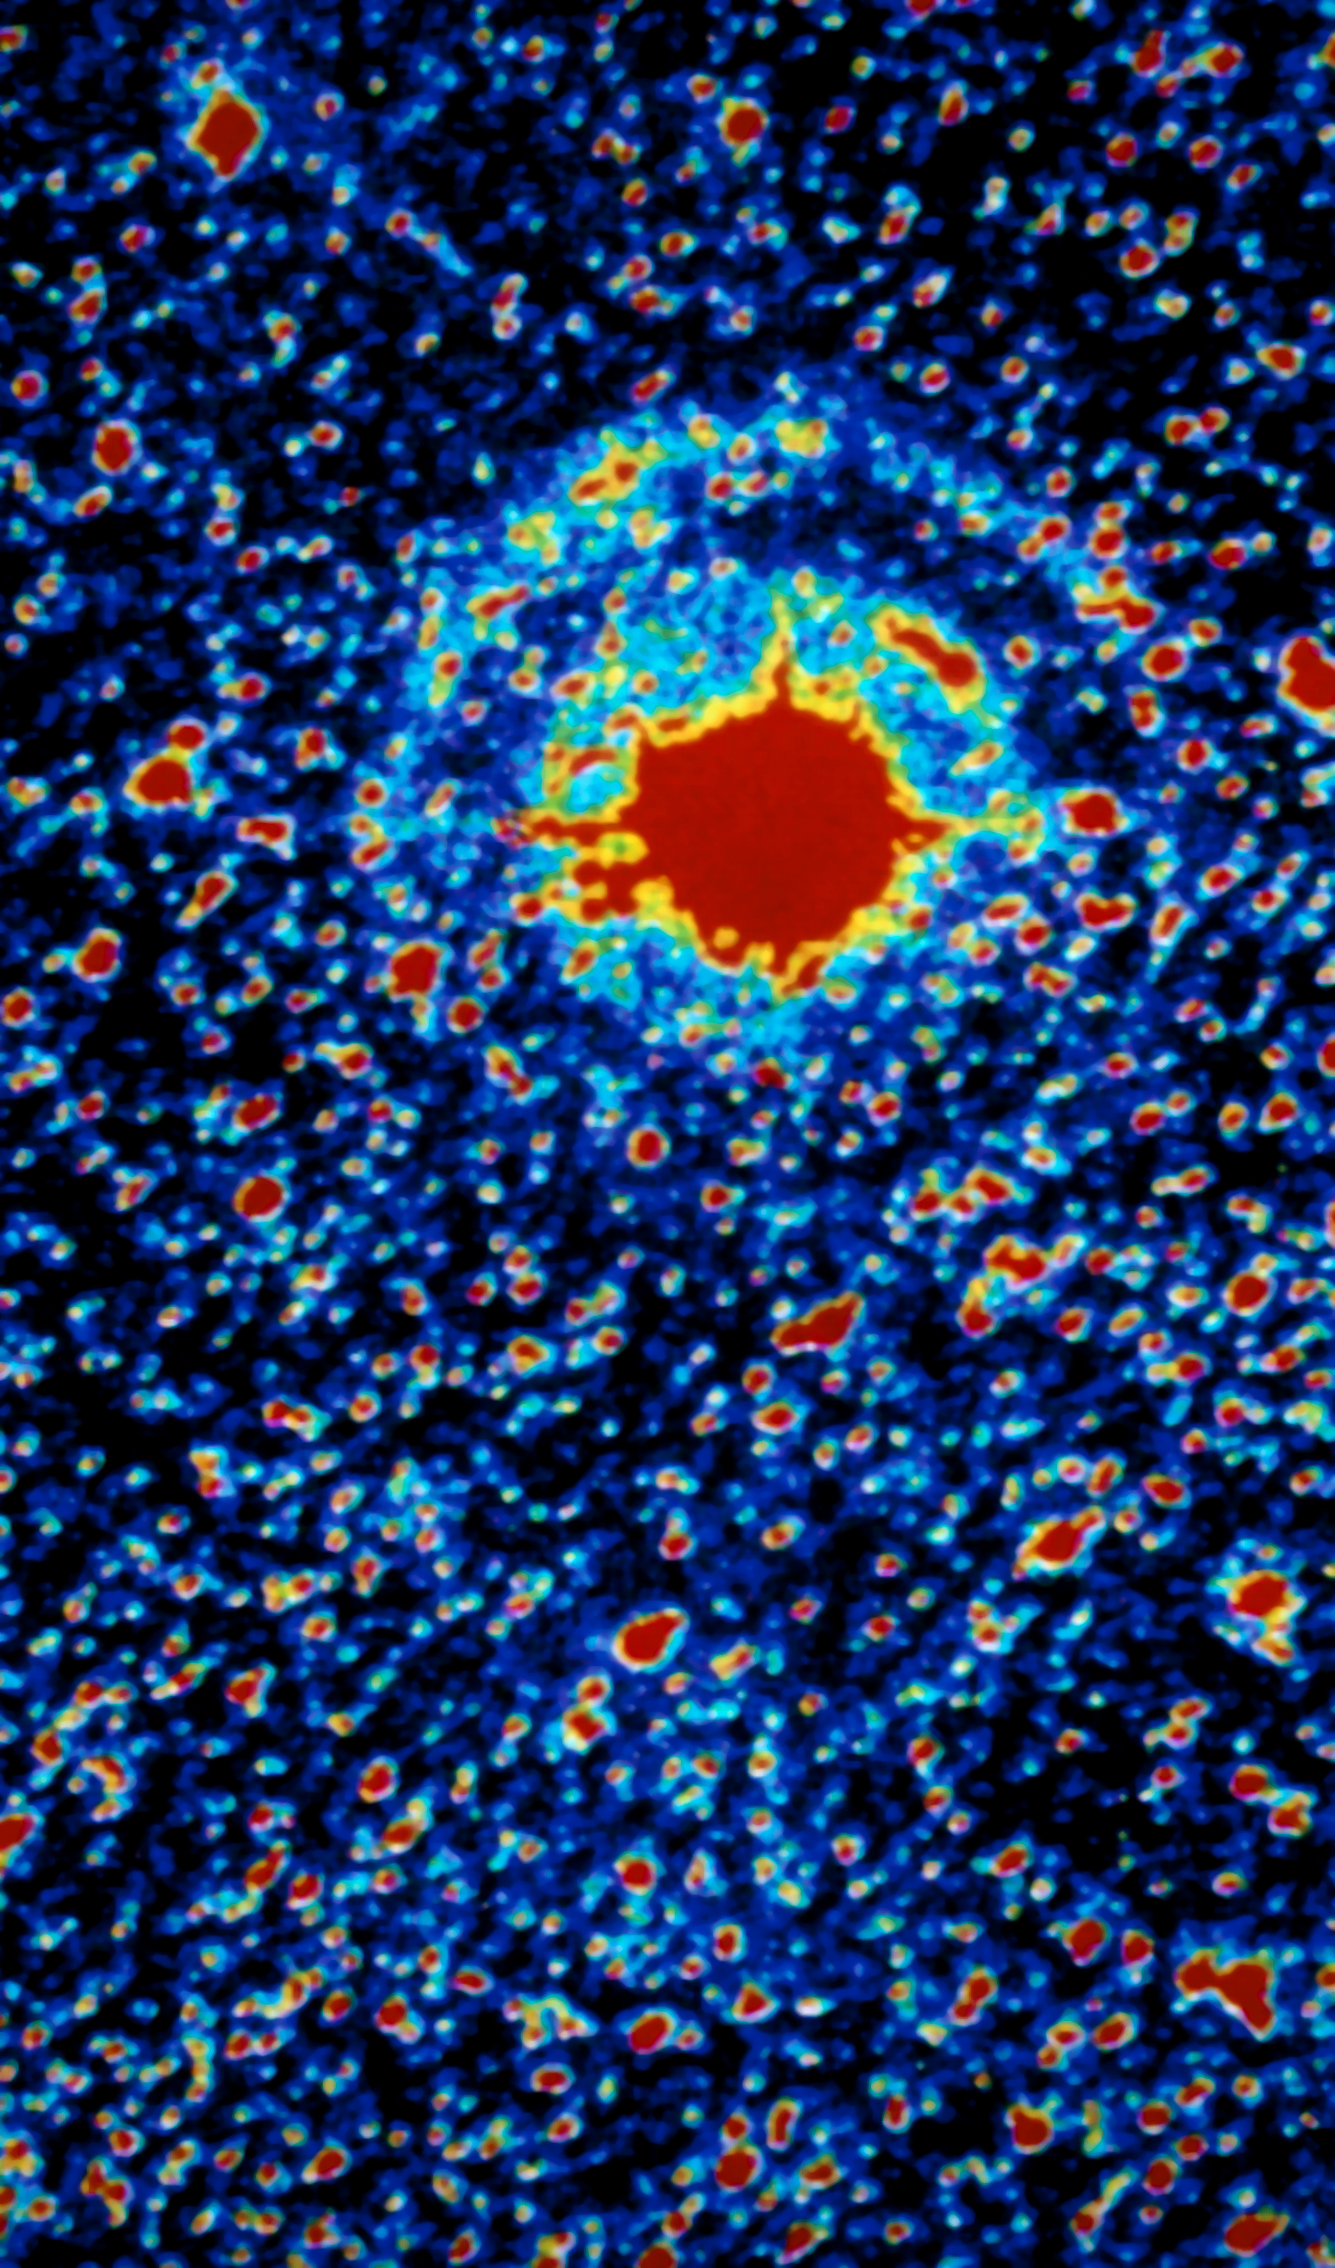

Light echoes from SN 1987A

Image of supernova SN 1987A showing the two annular light echoes. The image was taken with EFOSC in coronographic mode at the ESO 3.6-metre telescope, from La Silla Observatory, on February 1988, one year after the outburst. The colour coding shows the intensity contours in the image. Light echoes have been used as an efficient way of studying the structure of the interstellar medium close to the supernova. SN 1987A, detected in the nearby Large Magellanic Cloud, was the closest explosion of this kind for several centuries, the first visible by naked-eye for 383 years and definitely an event of the greatest relevance in modern astronomy. ESO telescopes have been observing this object for more than twenty years.

Credit: ESO